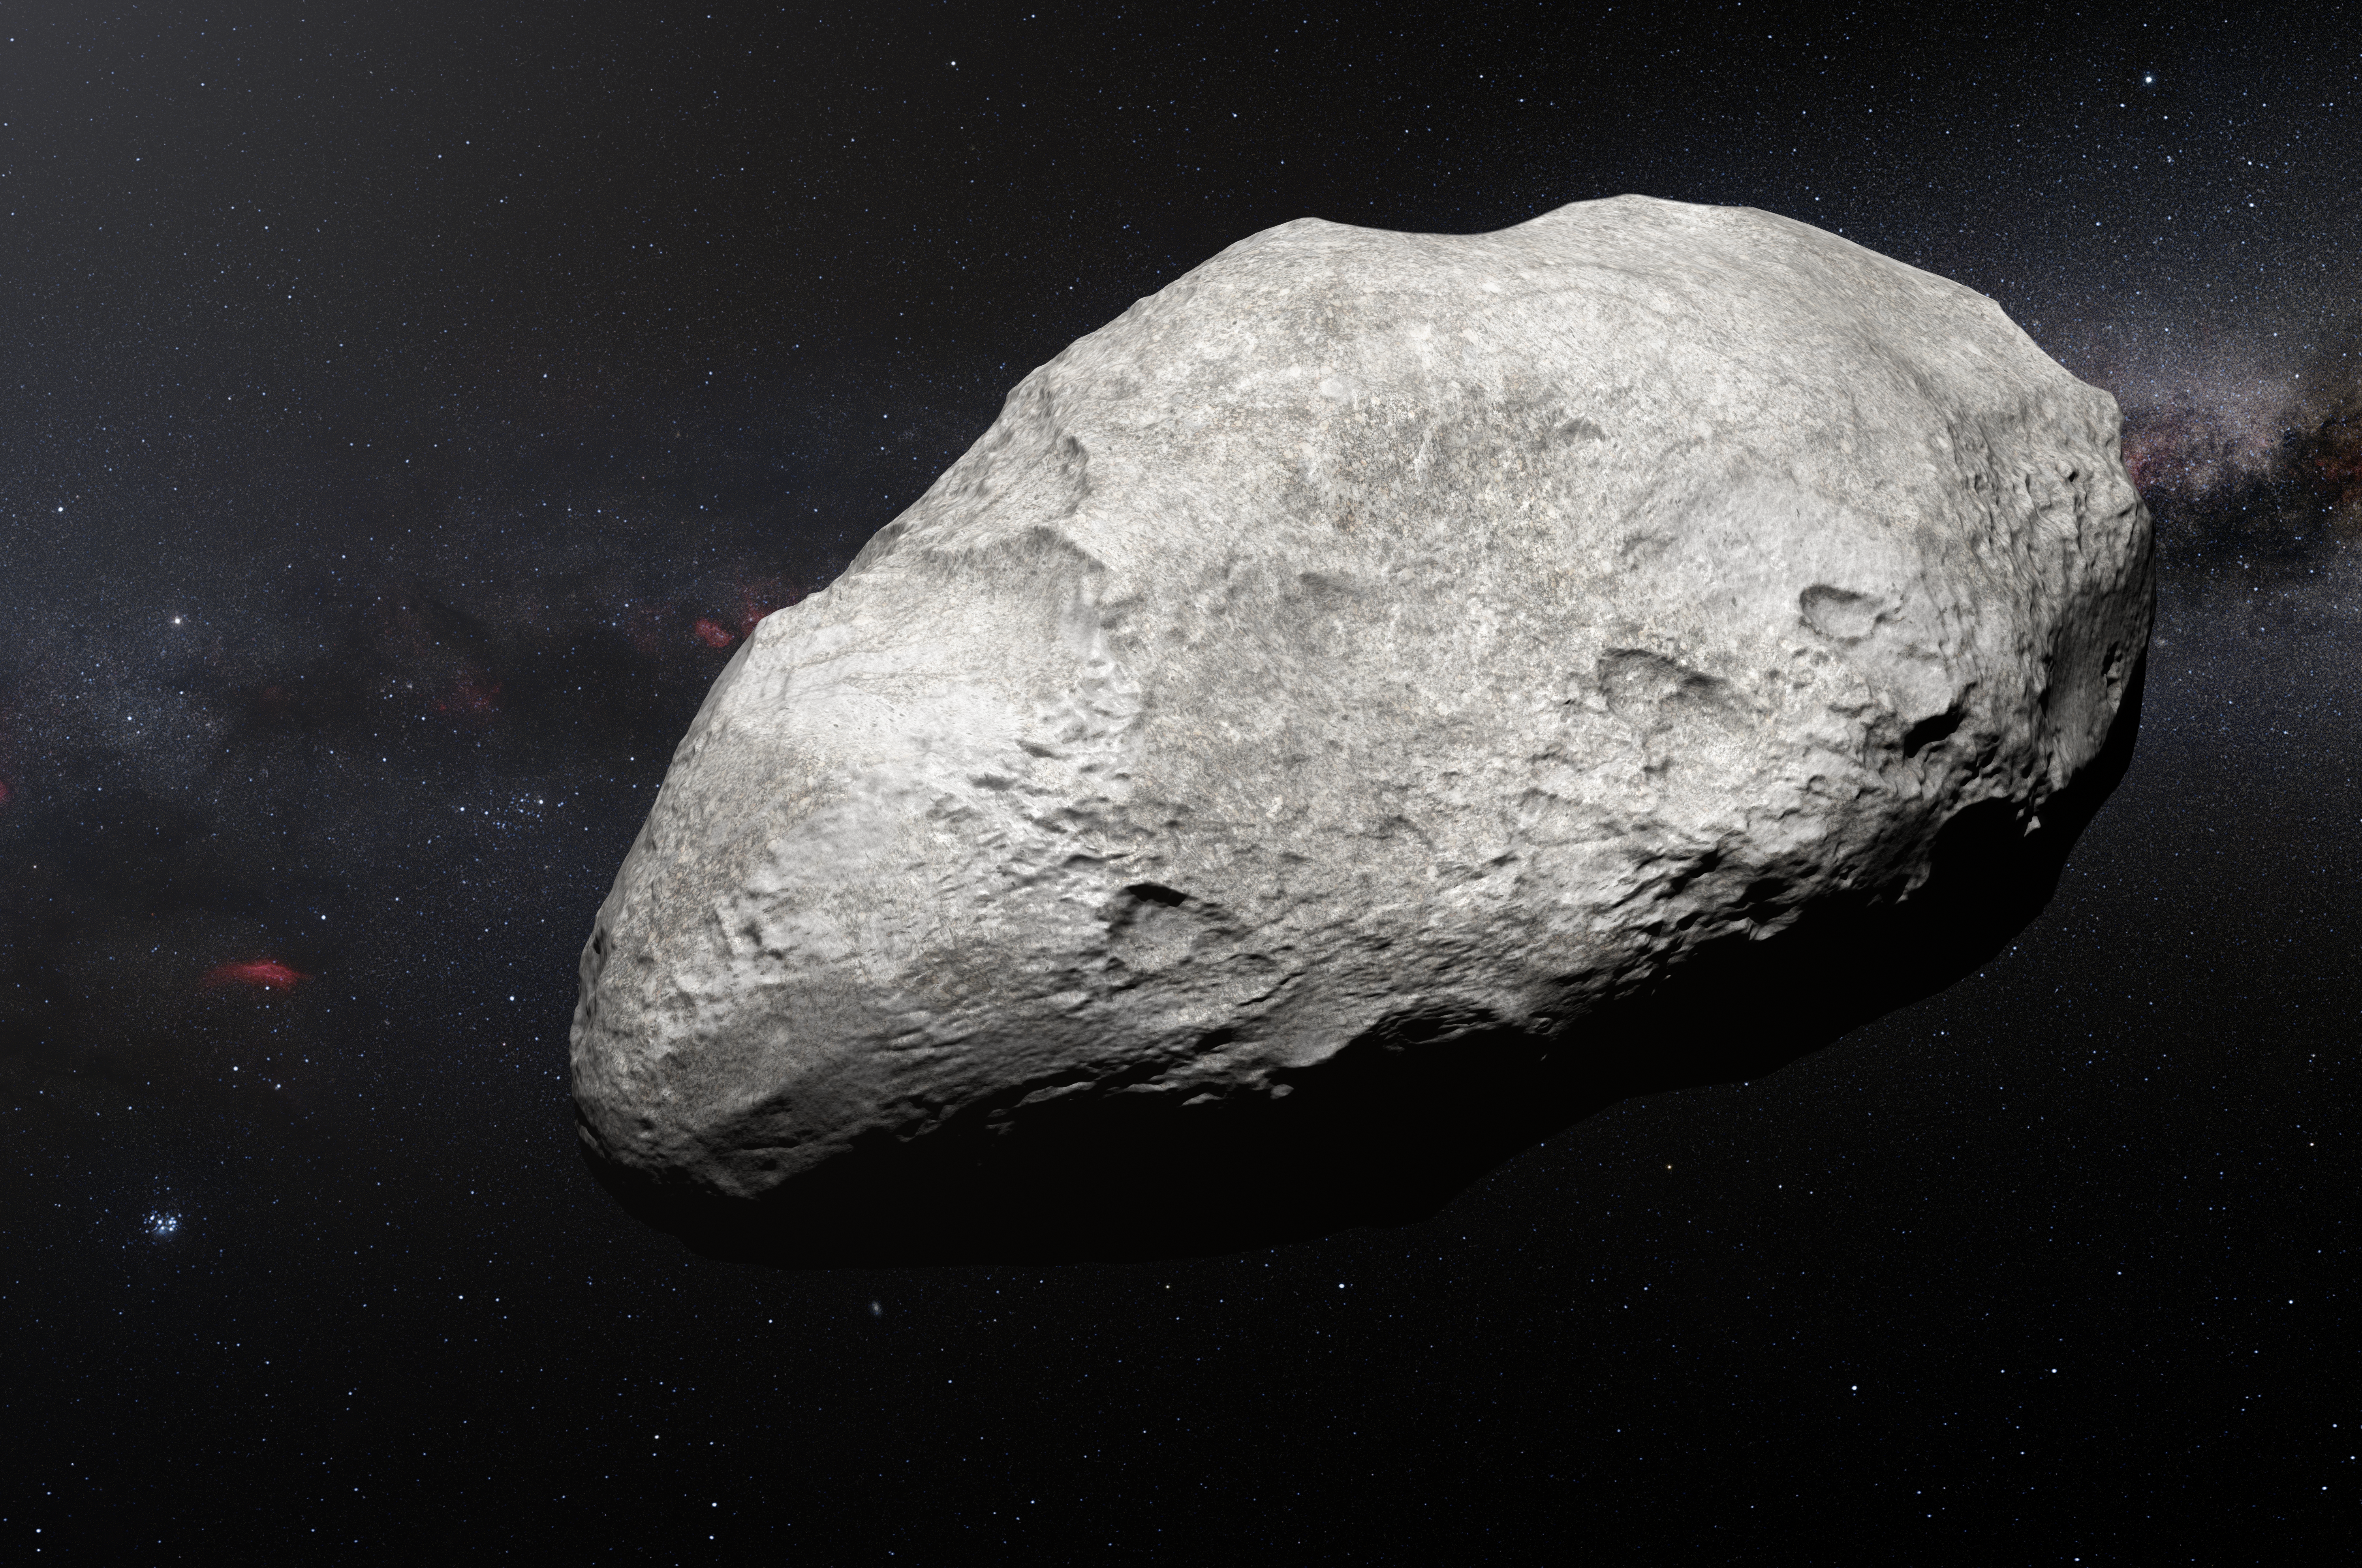

Artist’s impression of exiled asteroid 2004 EW95

This artist’s impression shows the exiled asteroid 2004 EW95, the first carbon-rich asteroid confirmed to exist in the Kuiper Belt and a relic of the primordial Solar System. This curious object likely formed in the asteroid belt between Mars and Jupiter and must have been transported billions of kilometres from its origin to its current home in the Kuiper Belt.

Credit: ESO/M. Kornmesser